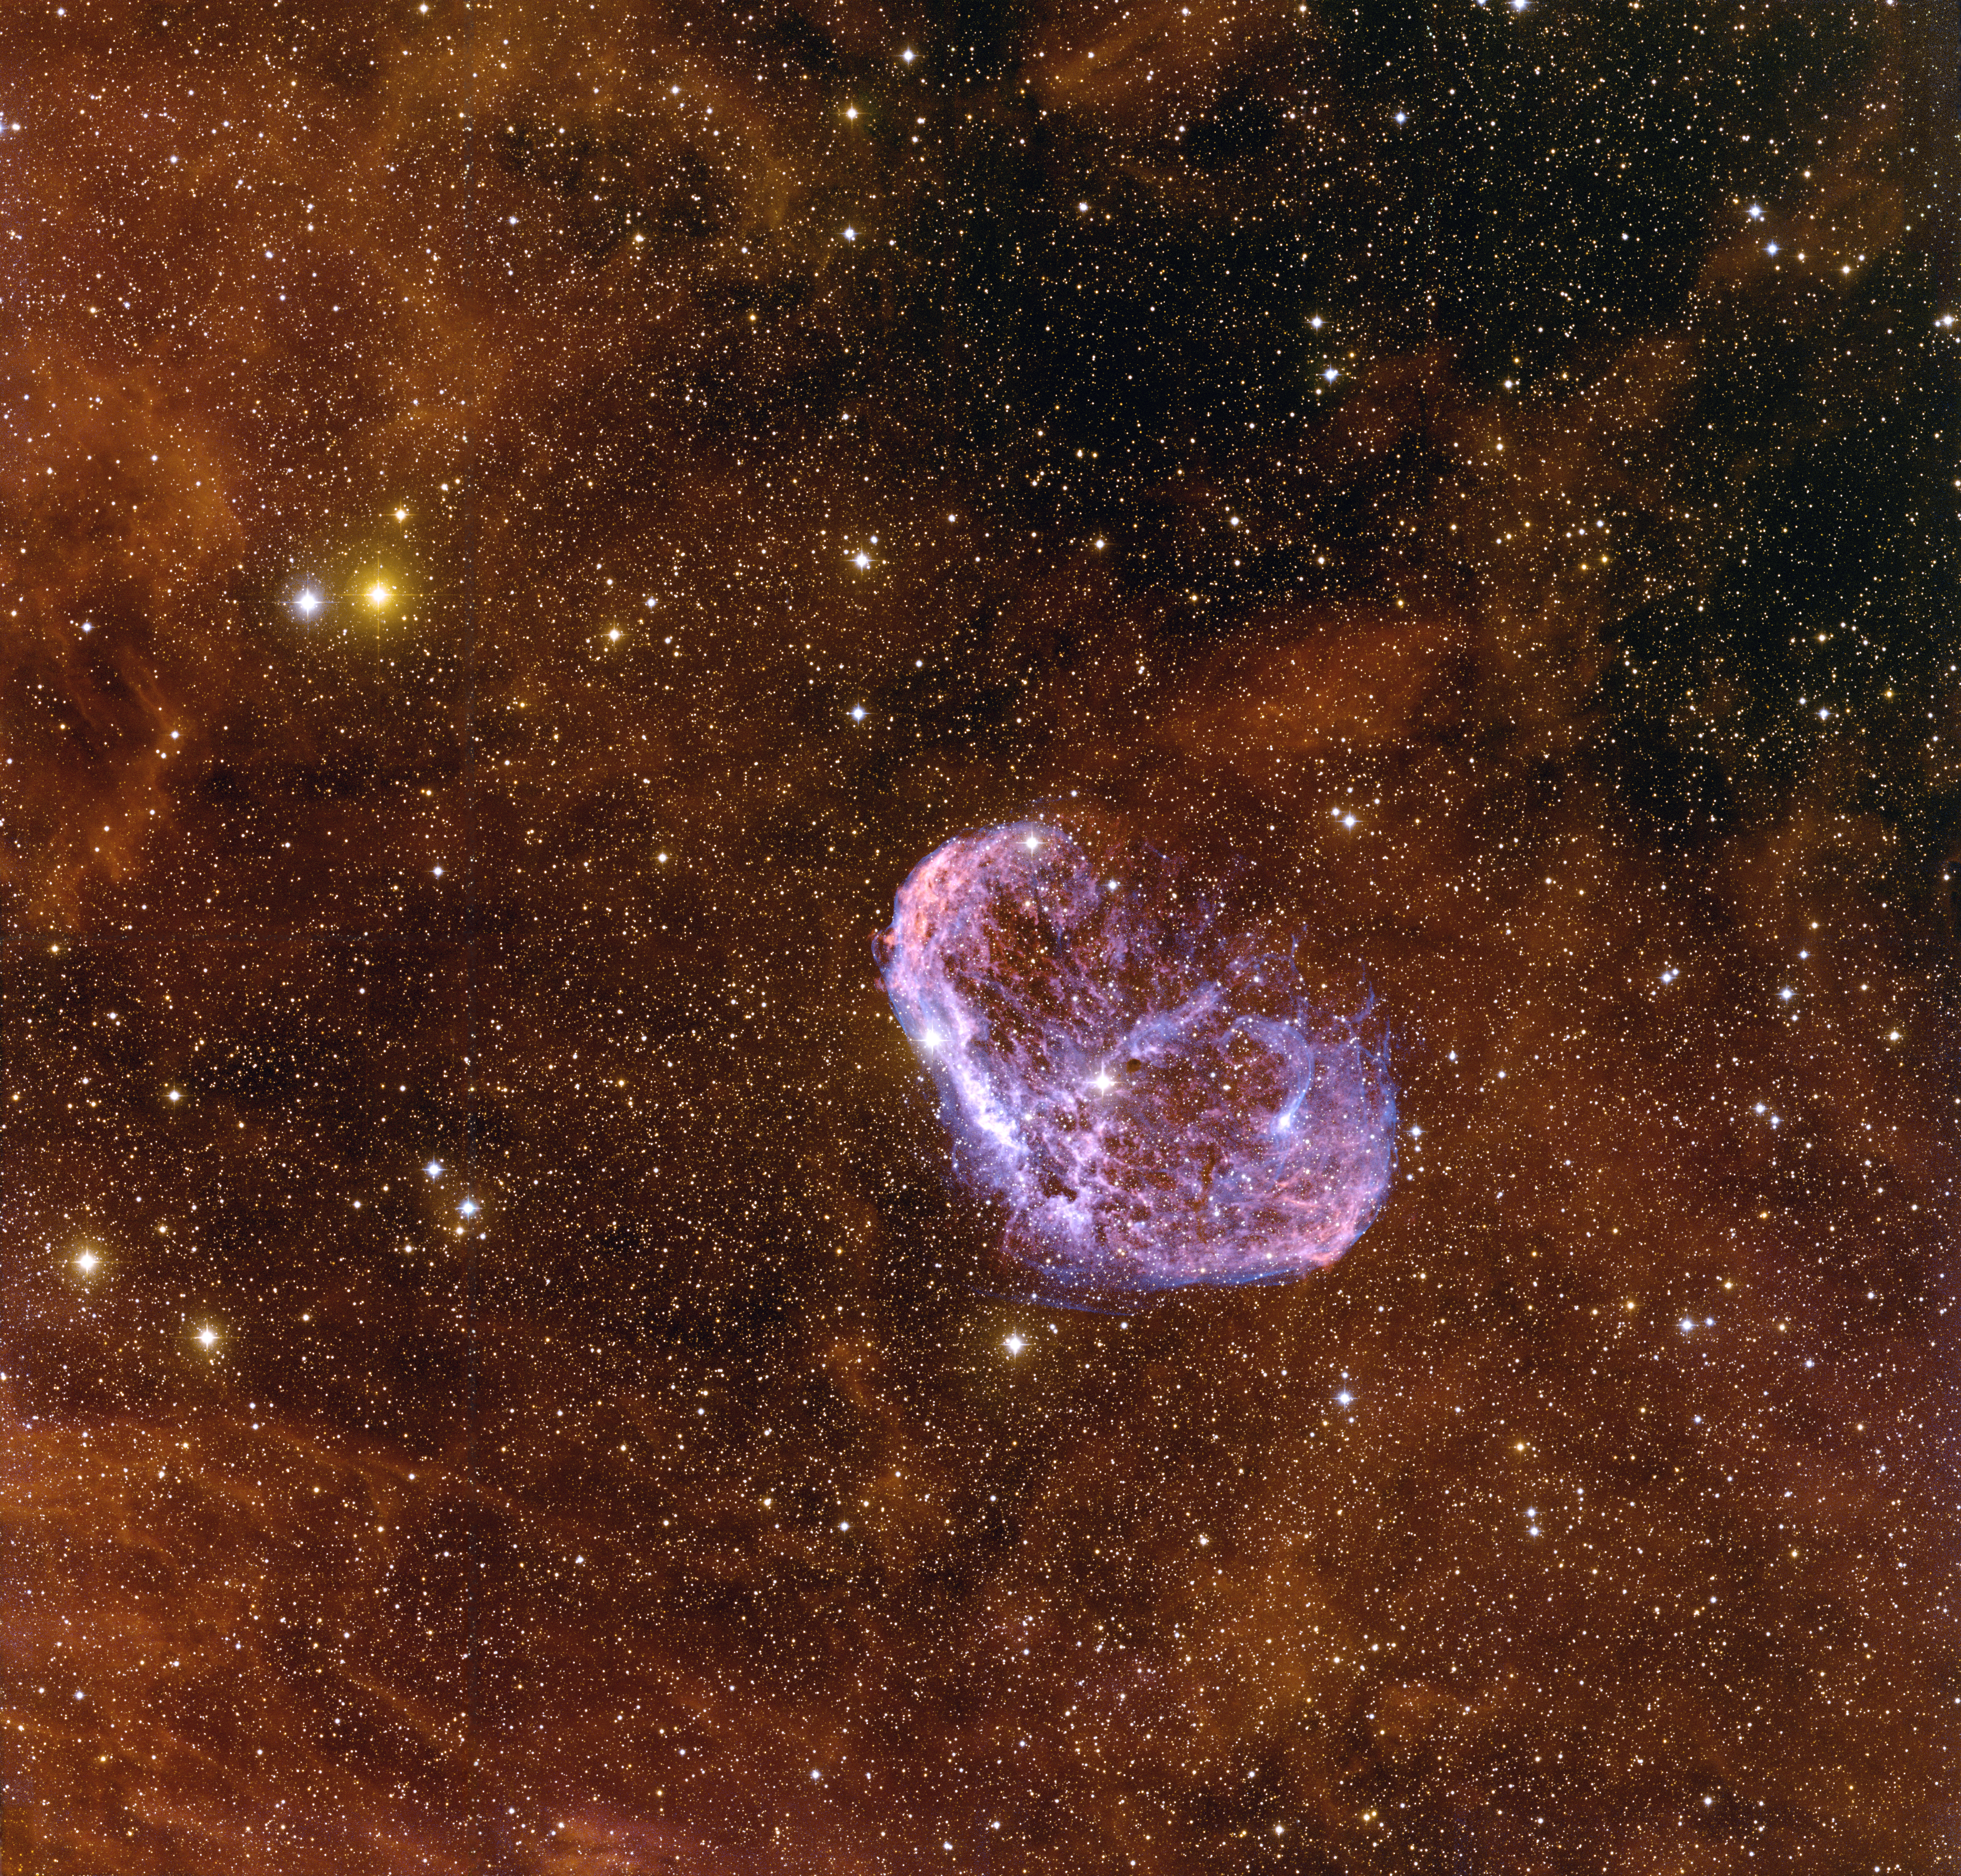

Crescent, NGC 6888

This wide-field image of the Crescent Nebula was taken at the National Science Foundation's 0.9-meter telescope on Kitt Peak with the NOAO Mosaic CCD camera. Also known as NGC6888, the nebula is a shell of gas that is being energized by the strong stellar wind from the Wolf-Rayet star WR 136, the bright star at the center of the nebula. It is located in the constellation of Cygnus, the Swan. Wolf-Rayet stars are very hot, massive stars that are blowing off their outer layers. In this image north is down and east is to the right. This image was created by combining emission-line images in Hydrogen-alpha (red), Oxygen [O III] (blue) and Sulfur [S II] (yellow).

Credit: T.A. Rector (NRAO/AUI/NSF and NOIRLab/NSF/AURA)